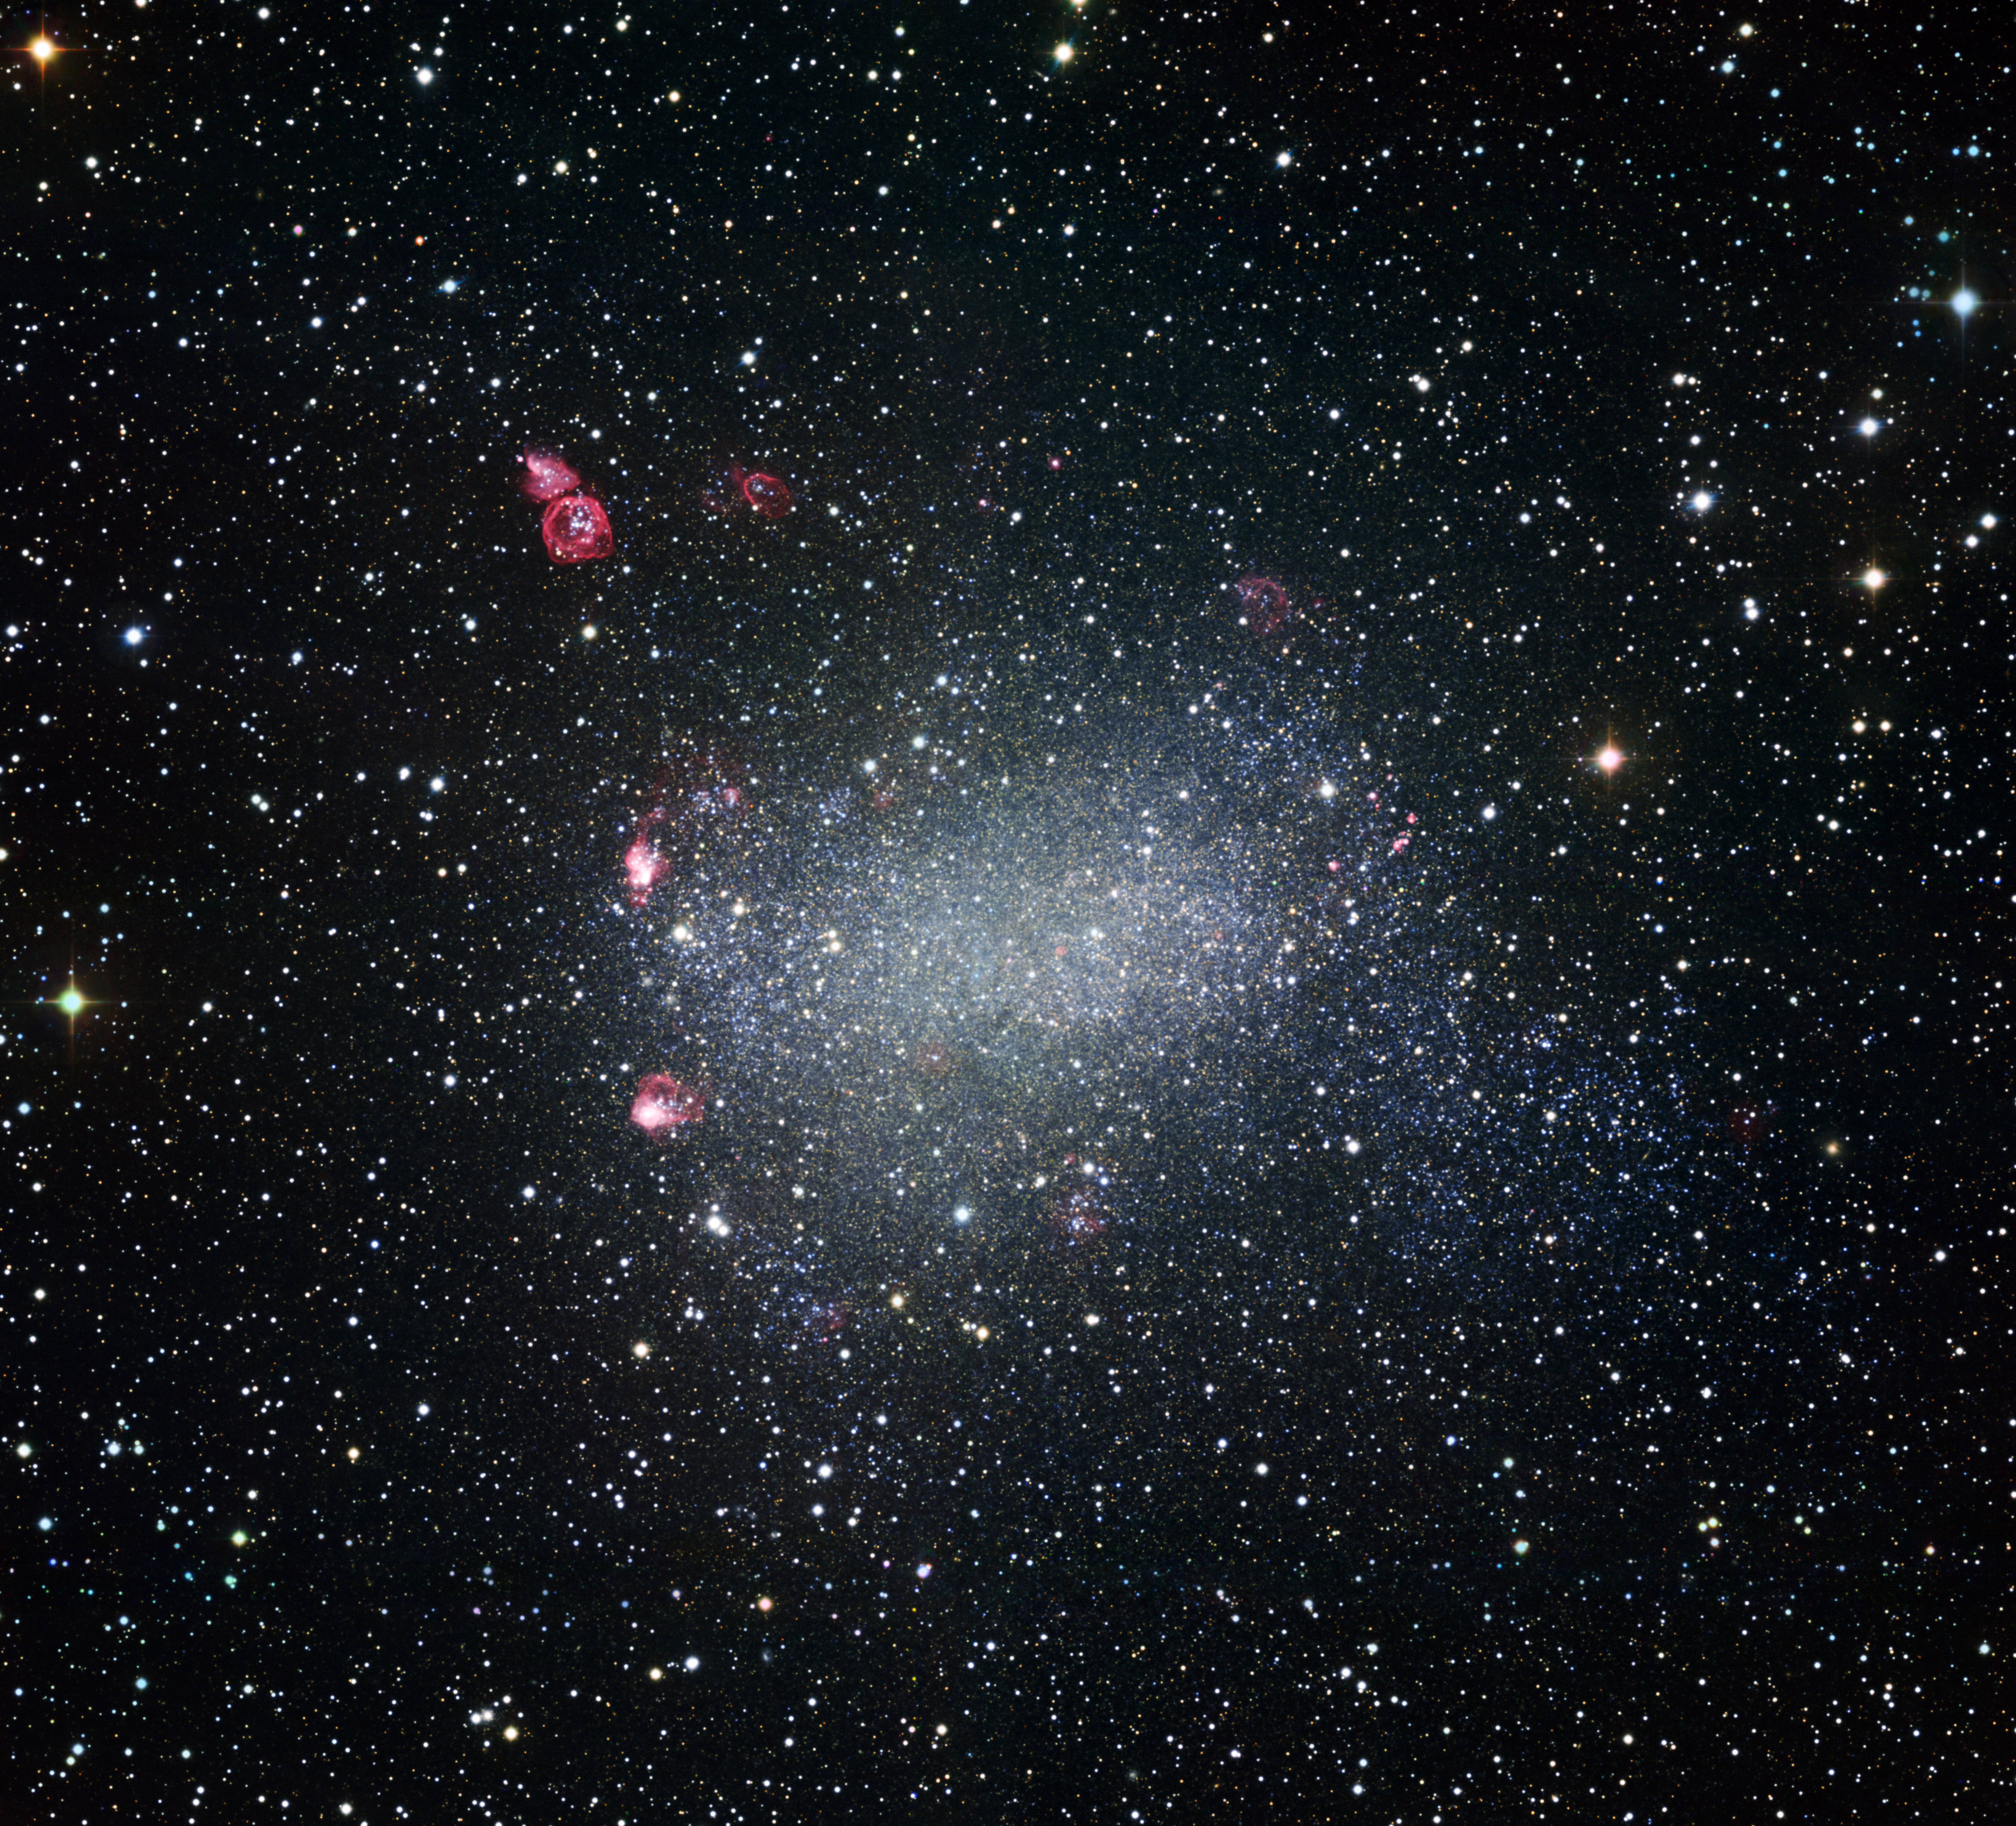

Barnard's Galaxy

Astronomers obtained this portrait of Barnard’s Galaxy using the Wide Field Imager attached to the 2.2-metre MPG/ESO telescope at ESO’s La Silla Observatory in northern Chile. Also known as NGC 6822, this dwarf irregular galaxy is one of the Milky Way’s galactic neighbours. The dwarf galaxy has no shortage of stellar splendour and pyrotechnics. Reddish nebulae in this image reveal regions of active star formation, wherein young, hot stars heat up nearby gas clouds. Also prominent in the upper left of this new image is a striking bubble-shaped nebula. At the nebula’s centre, a clutch of massive, scorching stars send waves of matter smashing into surrounding interstellar material, generating a glowing structure that appears ring-like from our perspective. Other similar ripples of heated matter thrown out by feisty young stars are dotted across Barnard’s Galaxy.

The image was made from data obtained through four different filters (B, V, R, and H-alpha). The field of view is 35 x 34 arcmin.

Credit: ESO